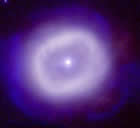

White Dwarfs and the Evolution of Stars

White Dwarfs and the Evolution of Stars
Gemini adaptive optics image of a planetary nebula (BD+303639). Planetary nebulae often form around stars which expel mass rapidly late in life as they evolve into white dwarfs. This image was obtained using the University of Hawaii's Hokupa'a adaptive optics system on Gemini North.

Observations and theory give strong evidence that all stars expel a large fraction of their mass throughout their lifetimes. The most intensive phase of this mass loss takes place during a star’s late evolutionary phase. When a star nears the end of its life, its central region contains less fuel for hydrogen burning and the core region contracts until the temperature gets high enough for the nuclear fusion of helium to begin. The structure of the star changes dramatically as hydrogen in the shell surrounding the core also begins burning. Depending on the star’s initial mass on the main sequence (where a star spends most of its hydrogen-burning lifetime), it then enters an unstable period where variations in its temperature, radius and luminosity occur. This can result in structural changes in the star, such as the loss of its external layers.

For stars more than about seven times the mass of the Sun, the ultimate effect of these instabilities is a spectacular supernova explosion. Stars less than about seven solar masses enter a short phase (a few thousand years) that includes successive episodes of mass loss. This eventually leaves behind a stripped stellar core of carbon and oxygen mixed with a degenerate gas of electrons that determine the structure of the remnant. What’s left is called a white dwarf, an important end product of stellar evolution.

White dwarfs have an average diameter of about 10,000 kilometers, about the size of the Earth. However, their final masses are about half that of the Sun, which makes their density about a million times that of most common solid elements found on Earth. The properties of these stellar corpses are fascinating because of the curious nature of the degenerate electrons that provide the pressure to support them. The compressed electrons behave like a solid because of their high conductivity and incompressibility, but they are truly what is known as a degenerate gas. This incompressible quality of white dwarfs has led some call them, “the largest diamonds in the universe.”

The white dwarf phase of a star can last for billions of years, and during this time the object does not generate energy by thermonuclear reactions. The energy that radiates is sustained simply by cooling, just as a hot piece of iron metal emits radiation as it cools.

Credit: International Gemini Observatory/NOIRLab/NSF/AURA